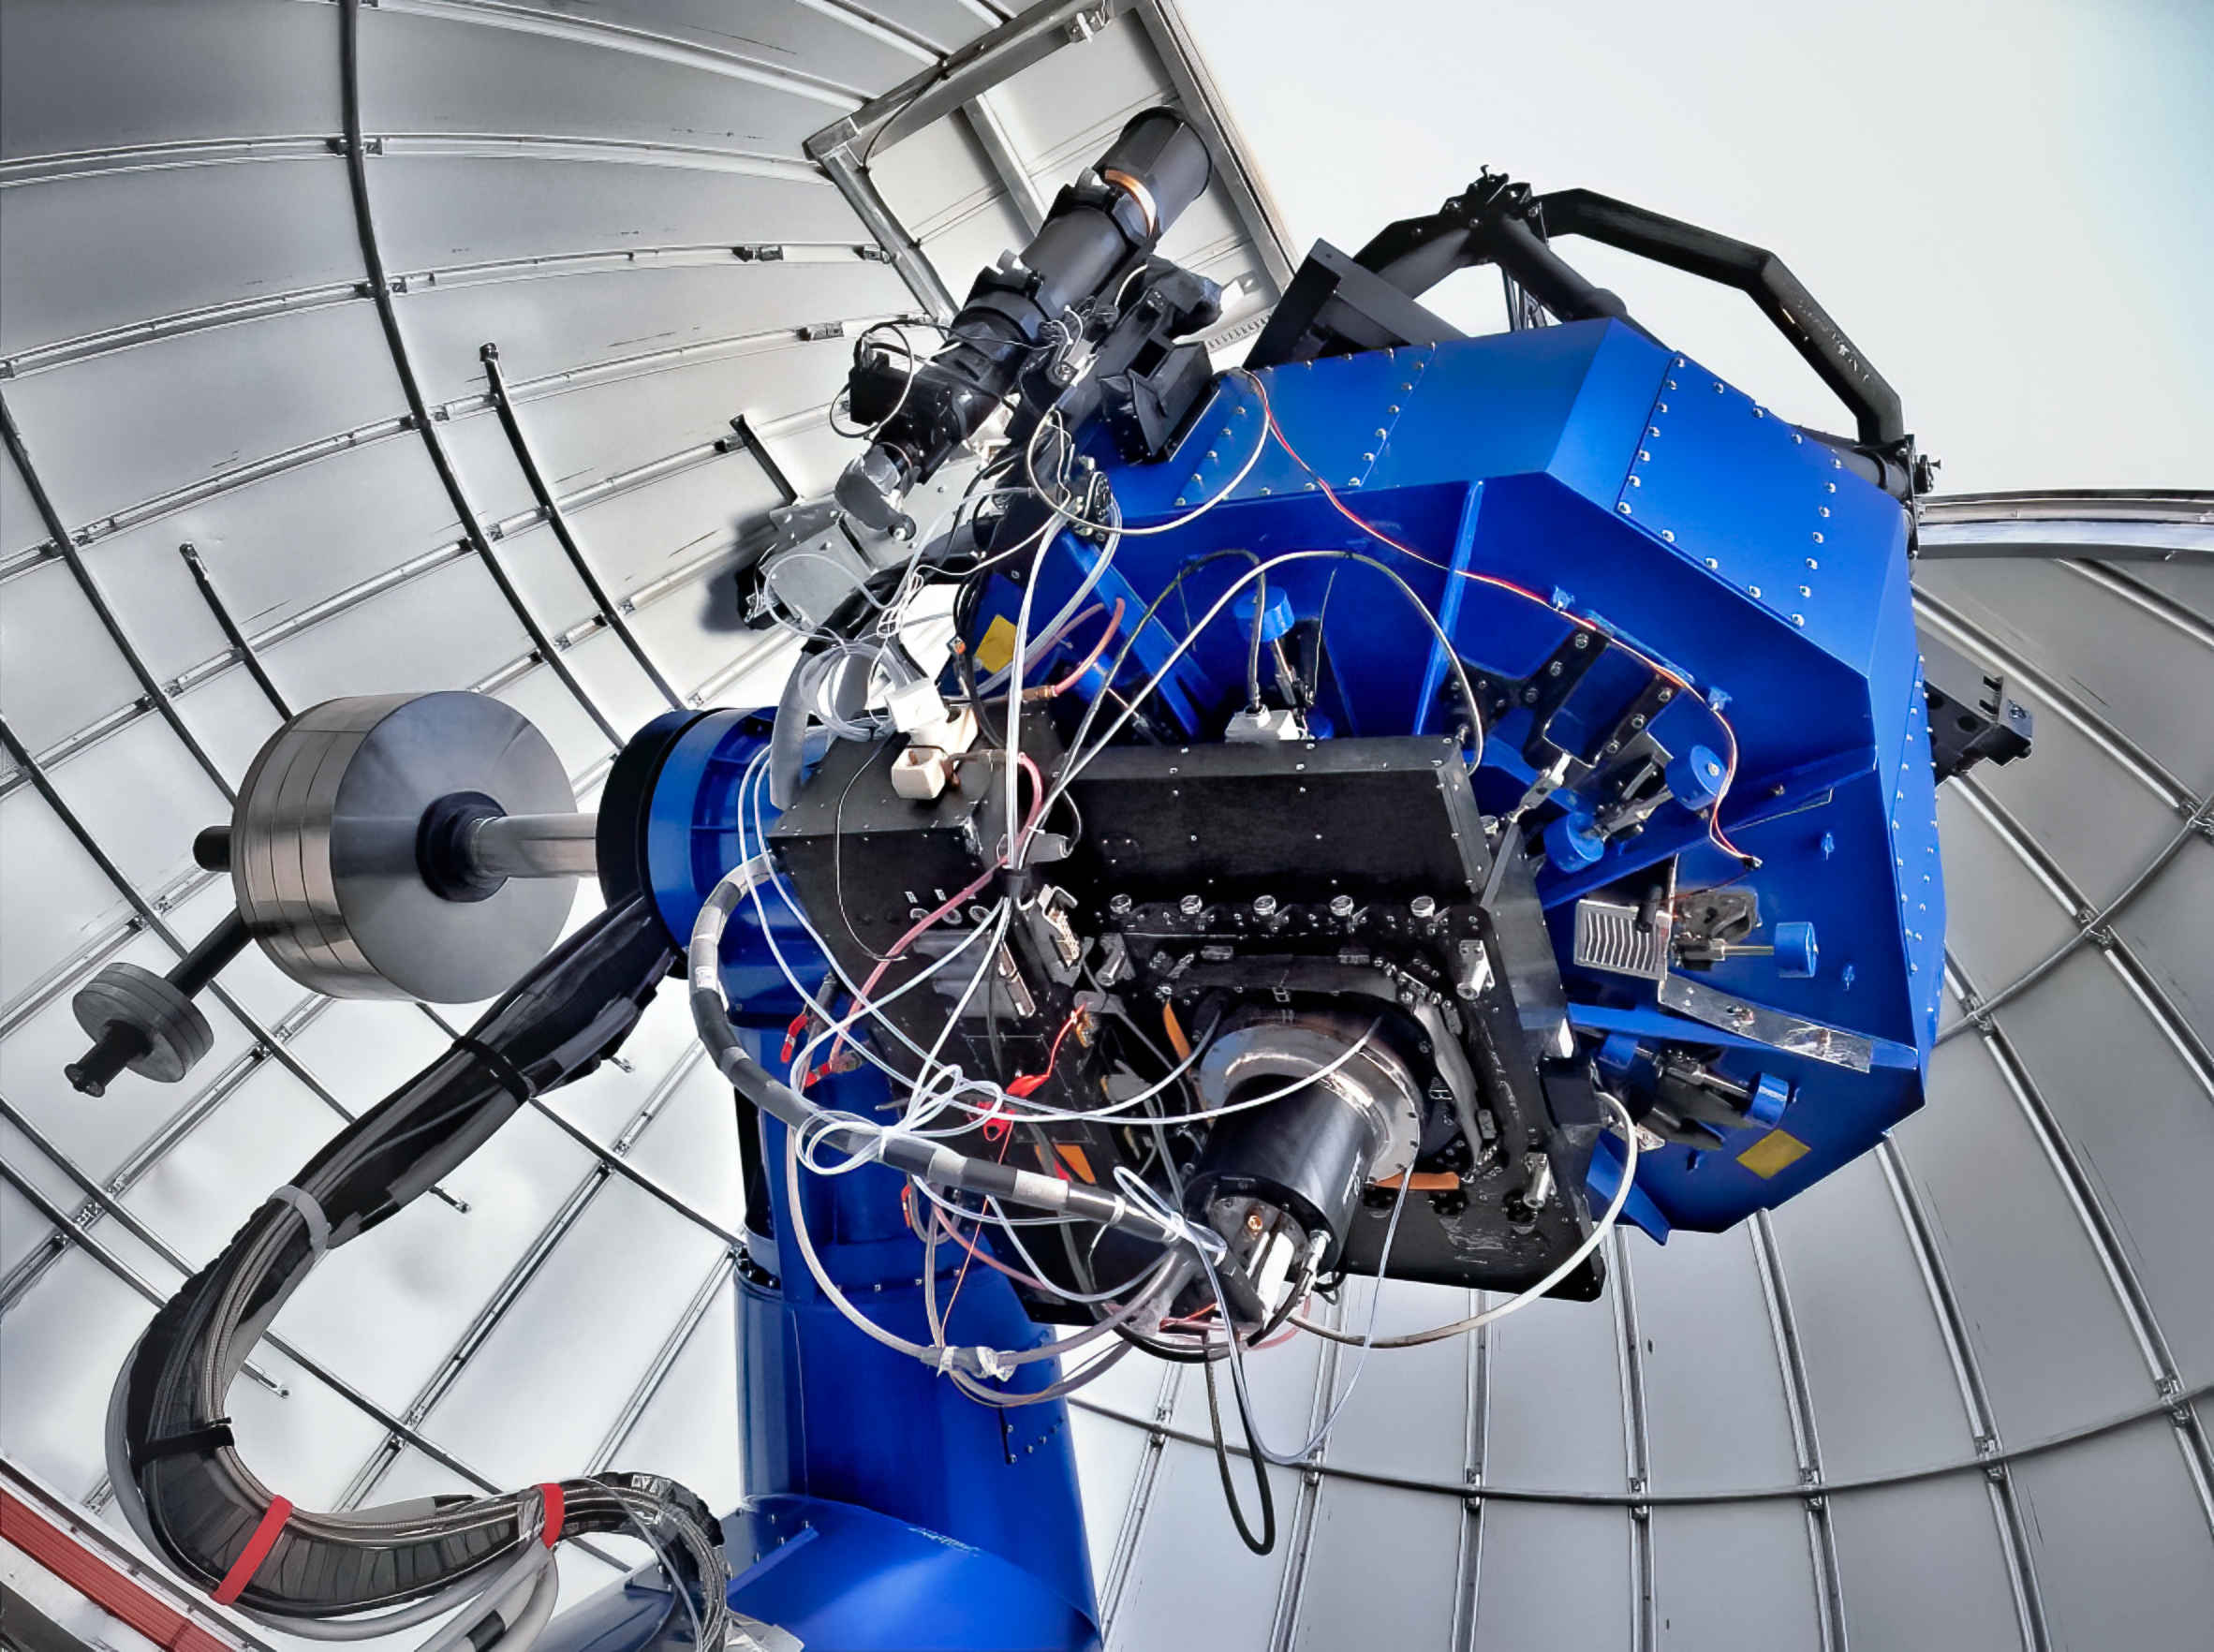

The Southern Photometric Local Universe Survey

The Southern Photometric Local Universe Survey, or SPLUS, which is mapping the southern-hemisphere sky with a 0.83-meter telescope at NOIRLab’s Cerro Tololo Inter-American Observatory in Chile.

Credit: S-PLUS Survey